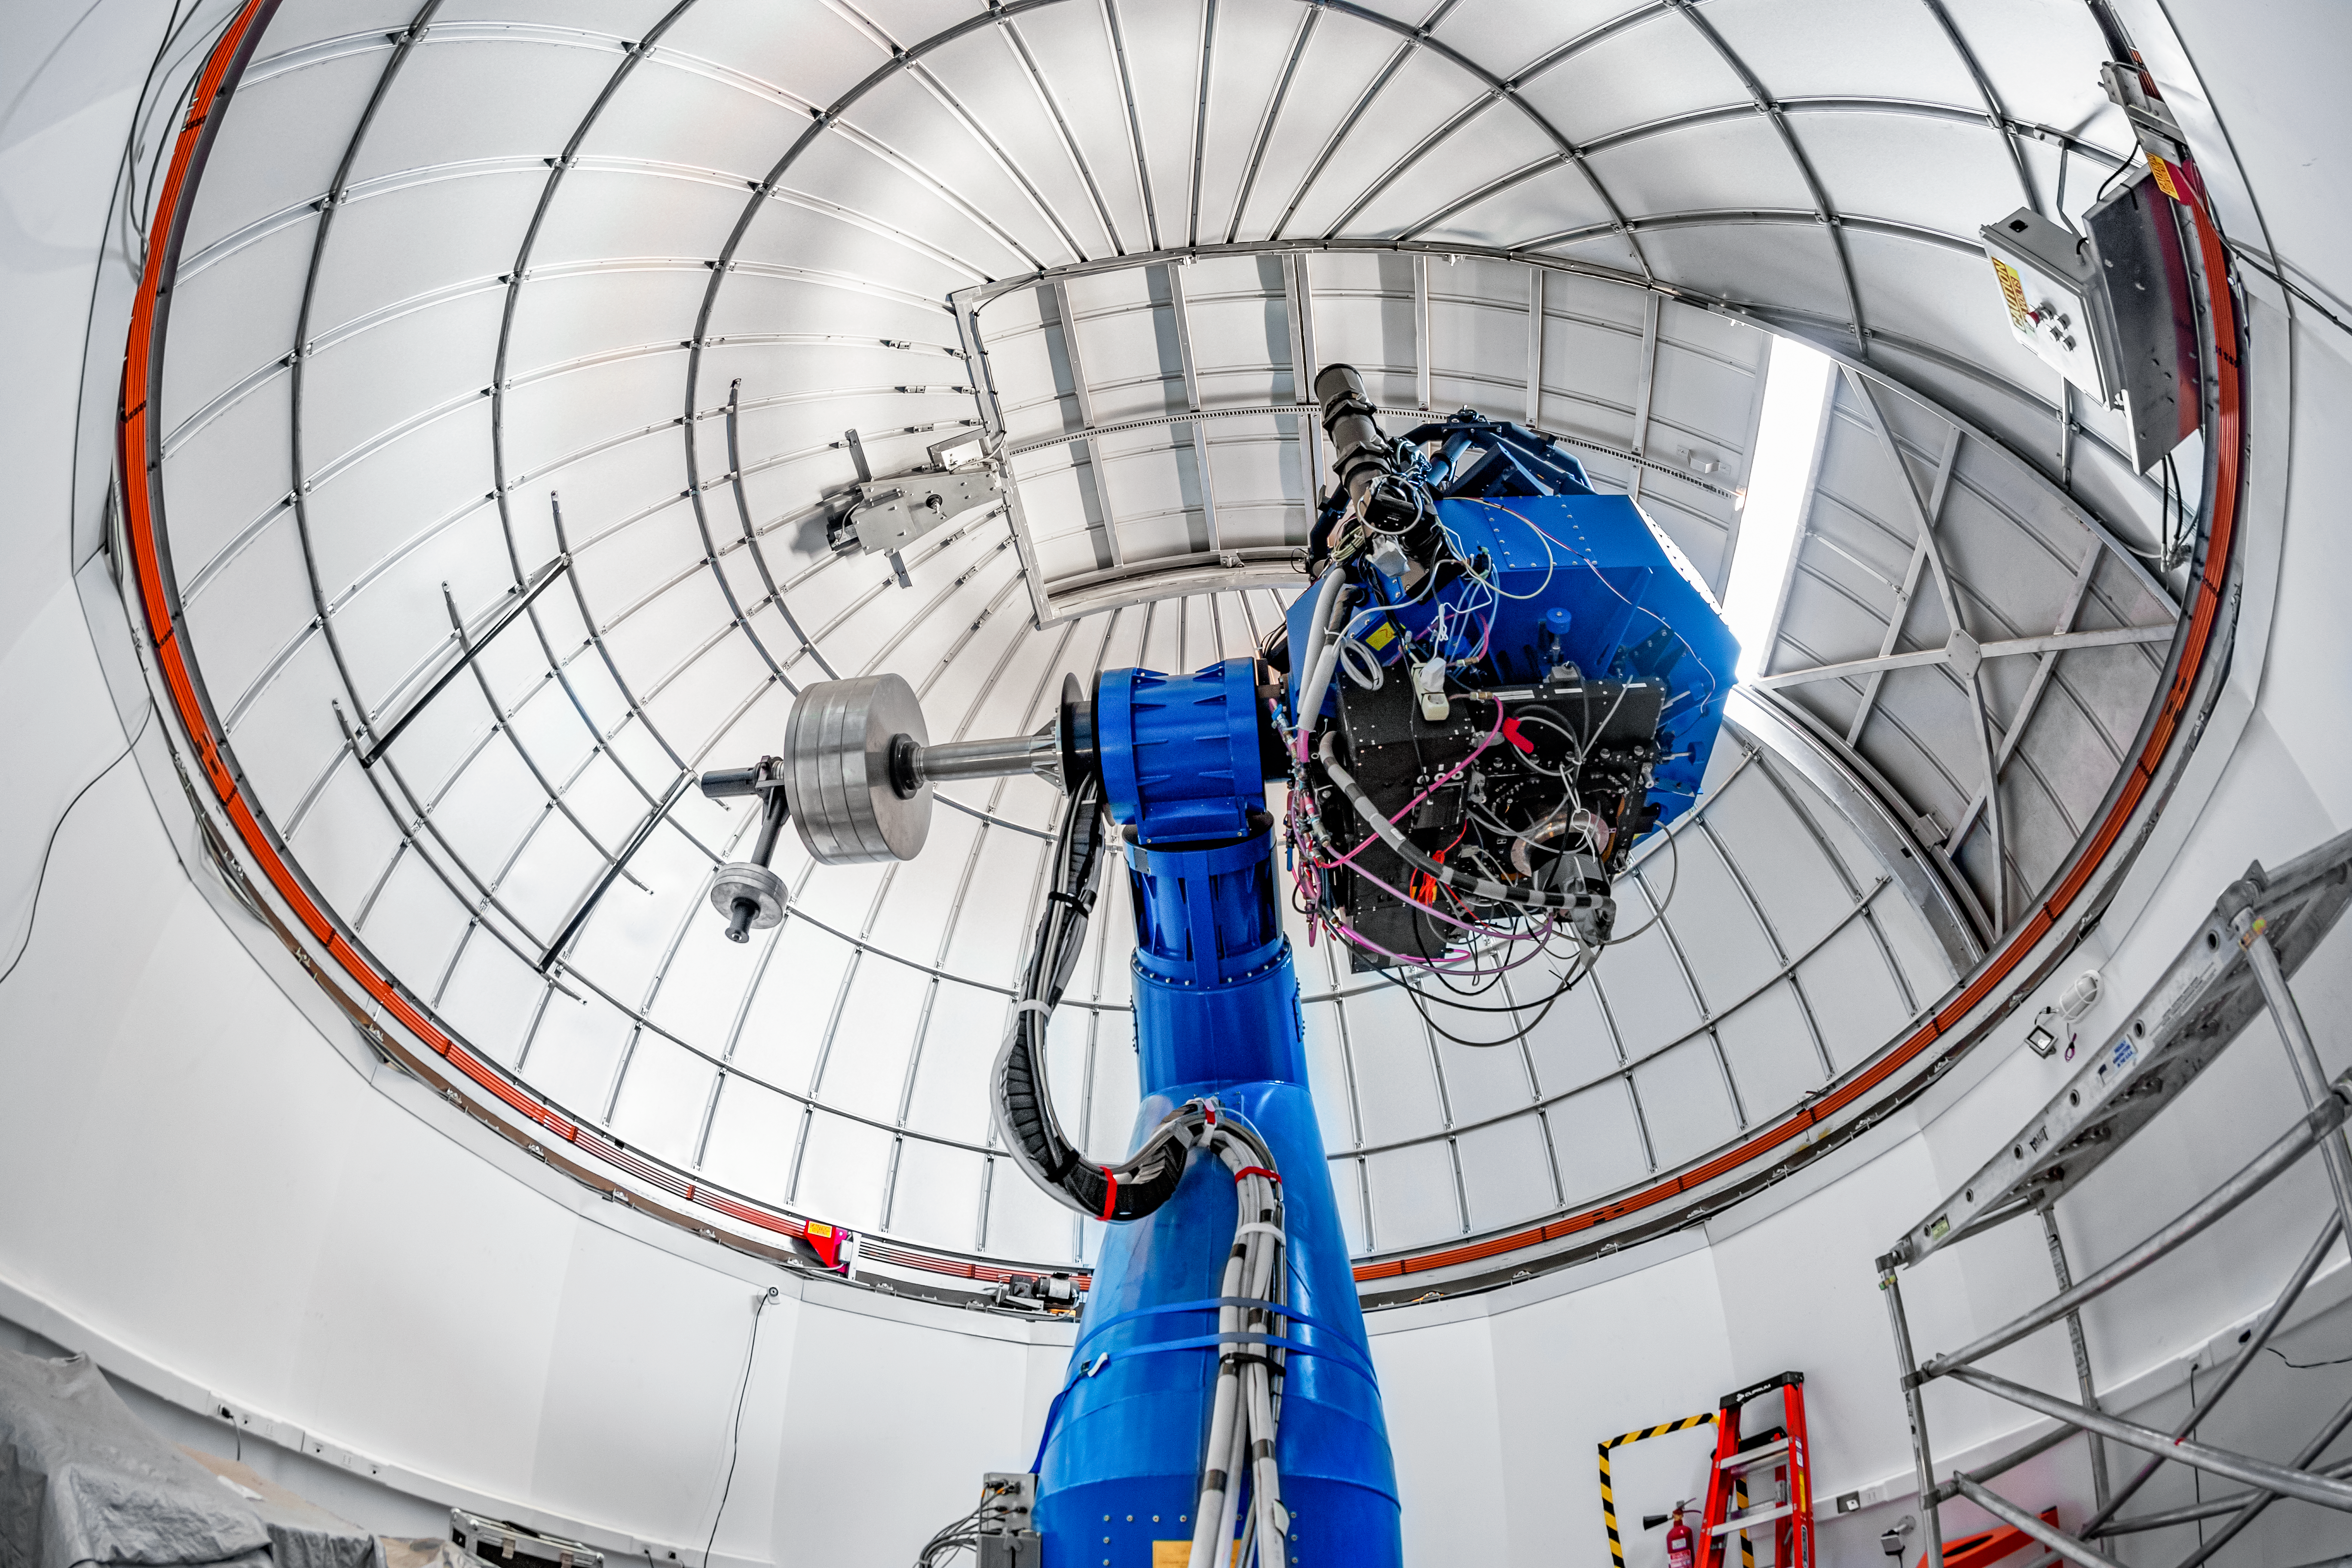

T80-South Telescope Interior

The interior of the T80-South Telescope at Cerro Tololo Inter-American Observatory (CTIO) in Chile.

Credit: CTIO/NOIRLab/NSF/AURA/T. Matsopoulos